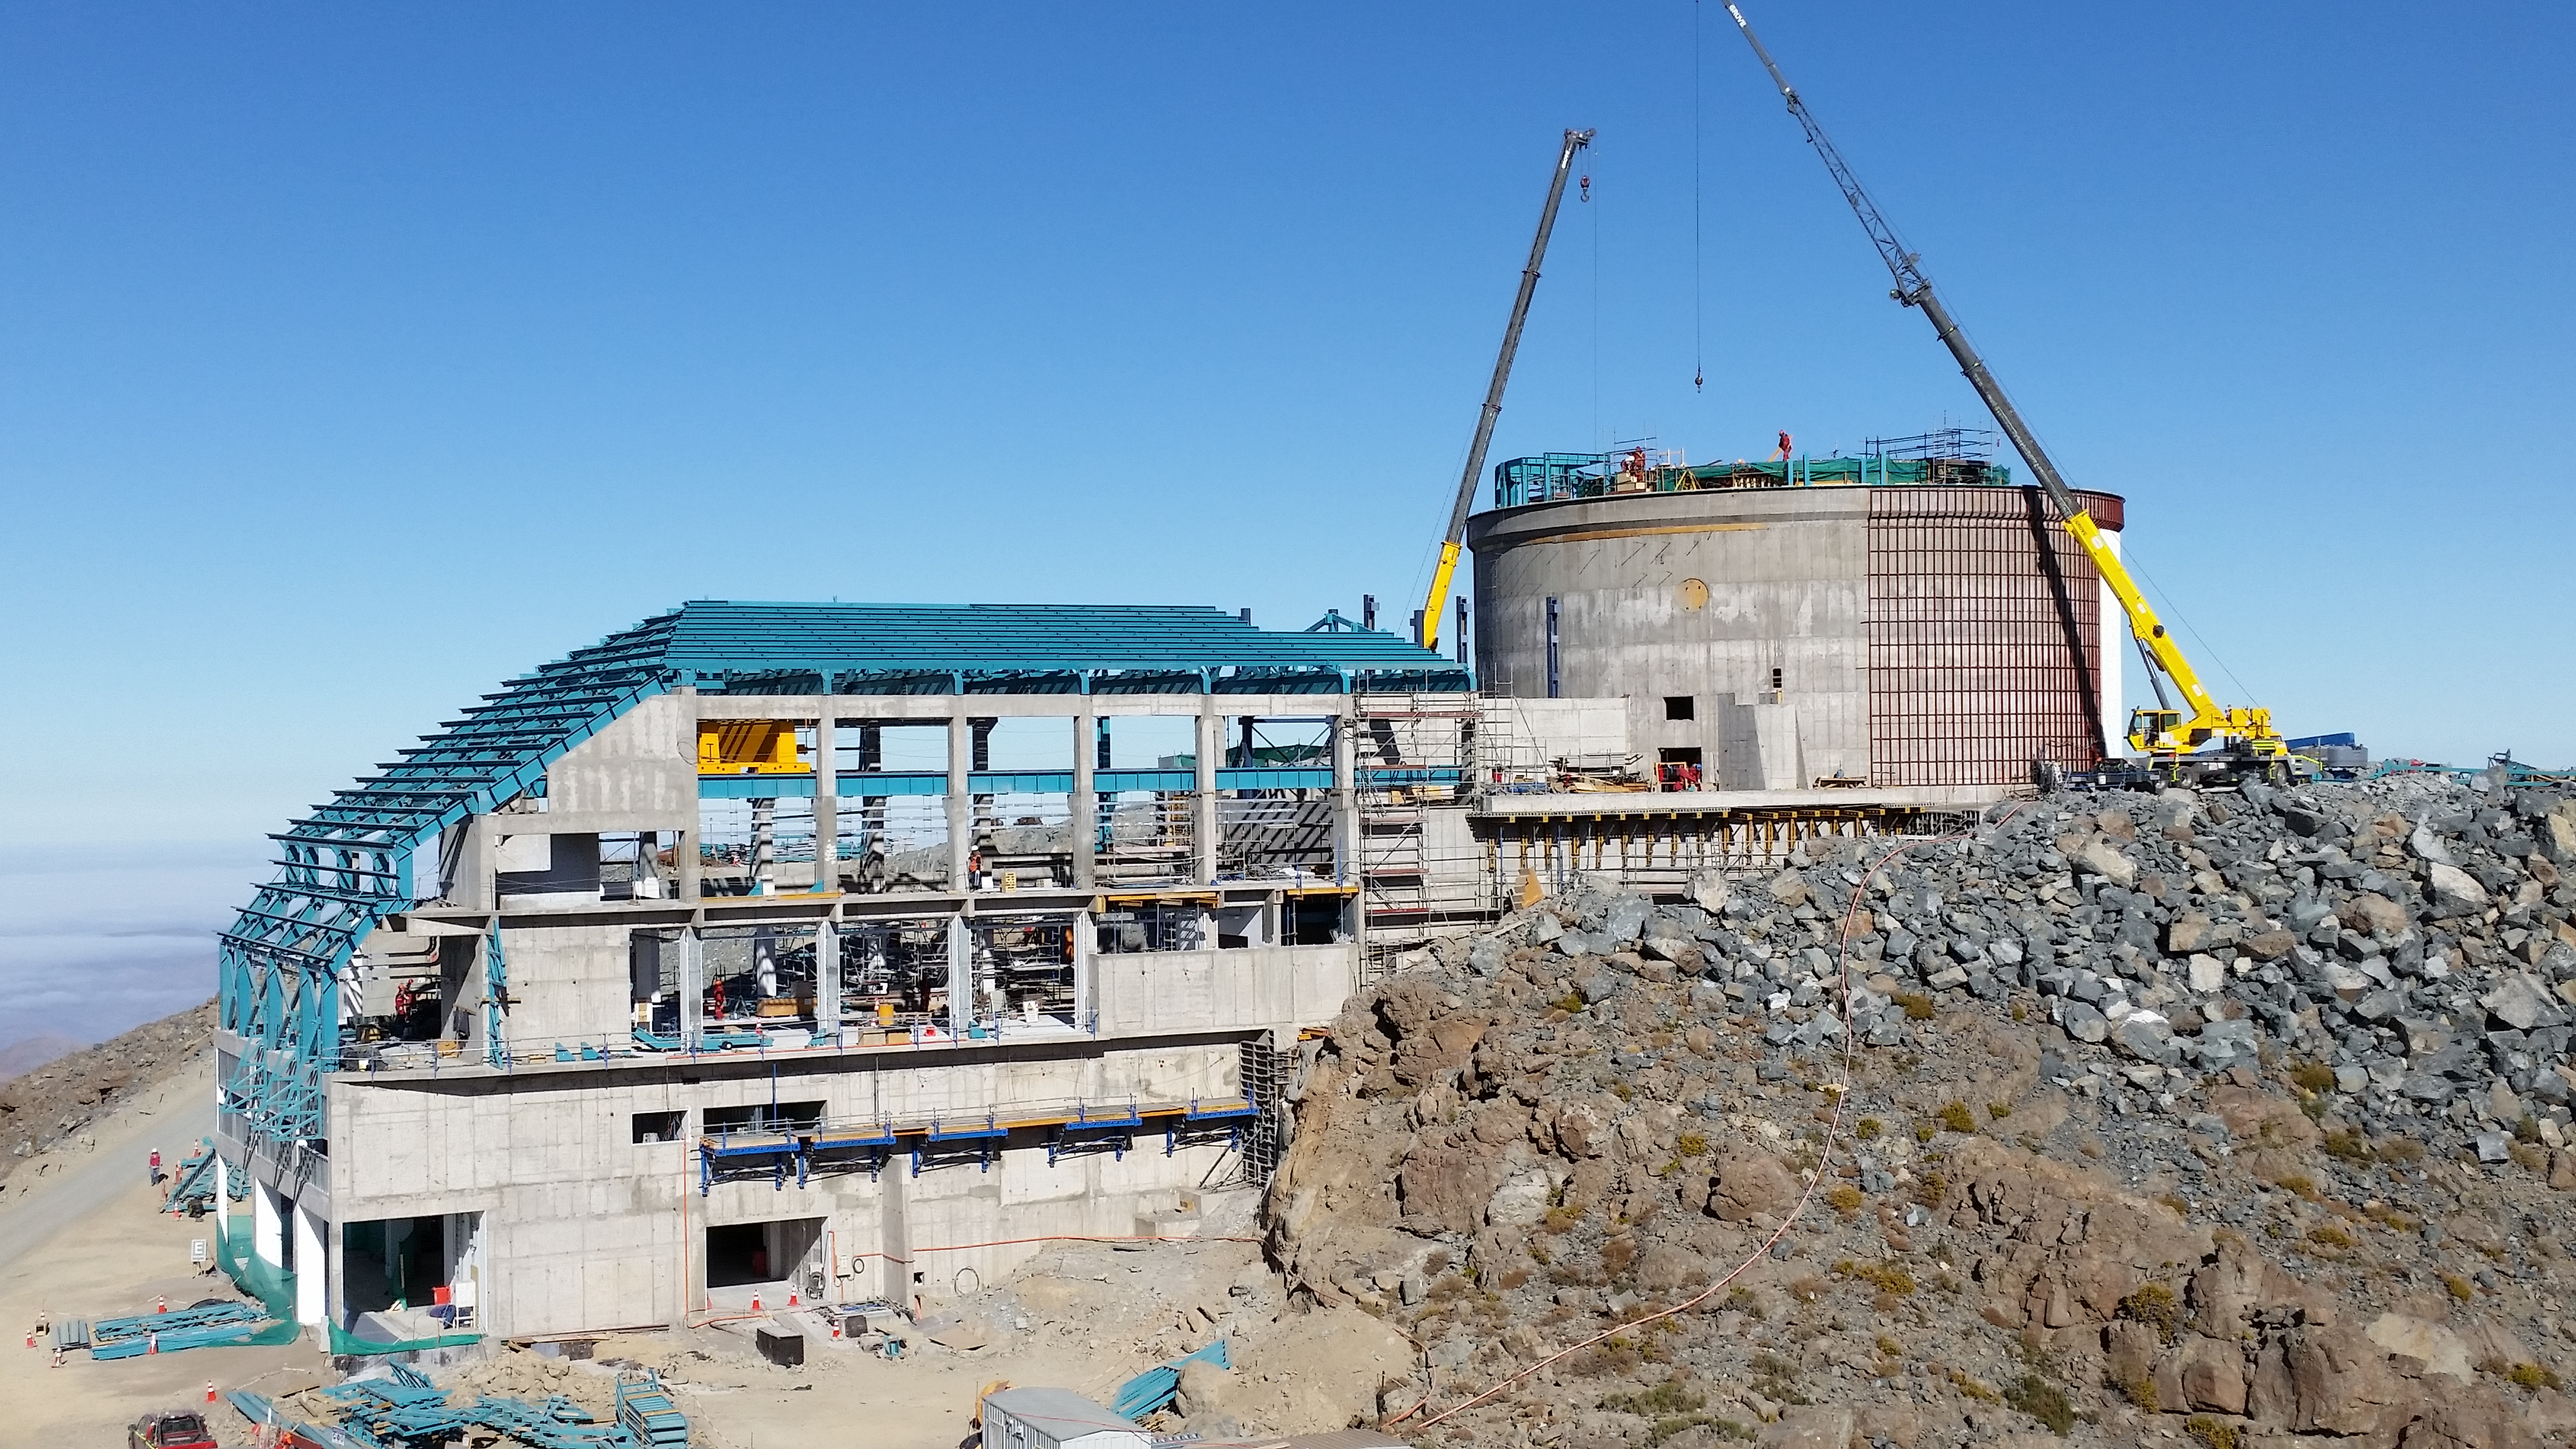

The view from Calibration Hill.

The view from Calibration Hill.

Credit: Rubin Observatory/NSF/AURA